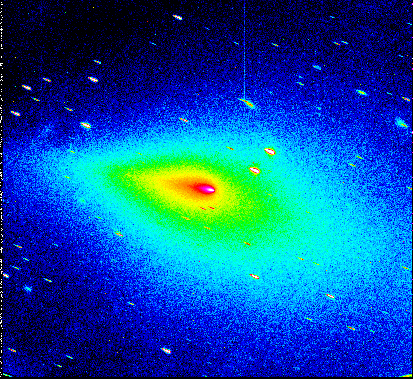

Peculiar coma shape of comet Schwassmann-Wachmann 3

This false-colour photo shows the peculiar shape of the dust coma surrounding the split nucleus of Comet Schwassmann-Wachmann 3. It was obtained on December 13, 1995, with the EMMI instrument at the ESO 3.5-metre New Technology Telescope. The photo covers the full field of the 2000 x 2000 pixel CCD frame (8.7 x 8.7 arcminutes). North is up and East to the left. The direction to the Sun is to the right in this photo.

At the time of the observation, the comet's orbital plane nearly passed through the Earth and the dust tail which is mostly located in this plane was therefore almost seen edge-on. Cometary tails normally point away from the Sun, and the nucleus is therefore most often placed very asymmetrically in the dust envelope. However, in this particular case, there is also much dust on the sunward side and the nucleus is located more centrally in the coma. This phenomenon is known as an "anti-tail".

Calculations show that the most of the dust on the sunward side was released from the cometary nucleus before mid-October 1995, i.e. during or immediately following the dramatic outburst of this comet.

Credit: ESO